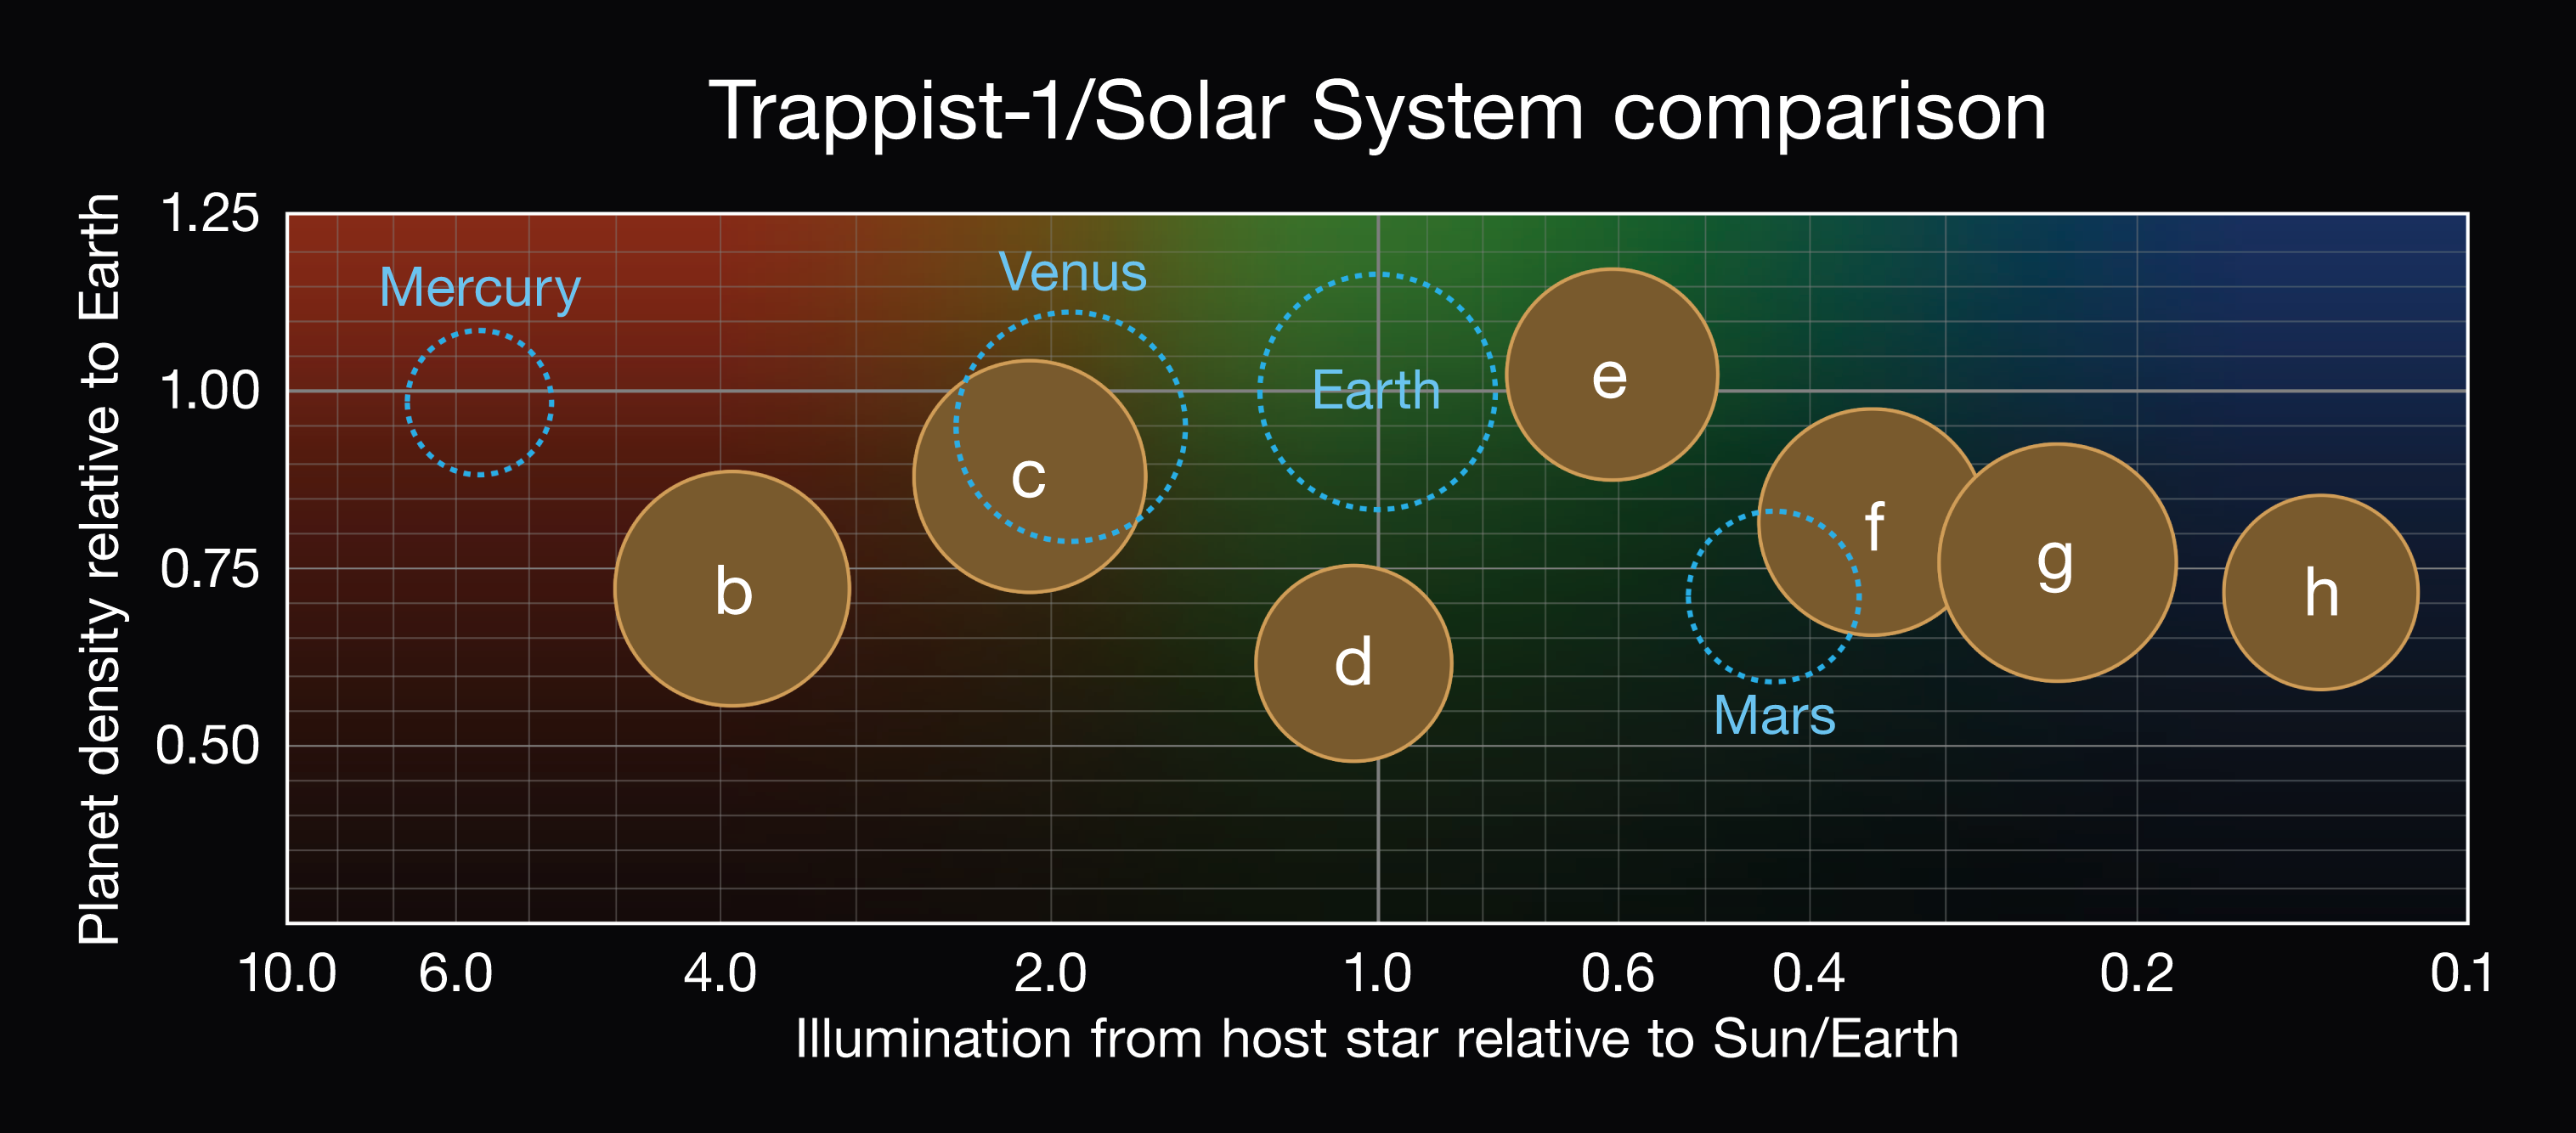

Comparison of the properties of the seven TRAPPIST-1 planets

This diagram compares the relative density and energy input of the seven TRAPPIST-1 planets, along with the properties of the four innermost Solar System planets.

Credit: NASA/JPL-Caltech